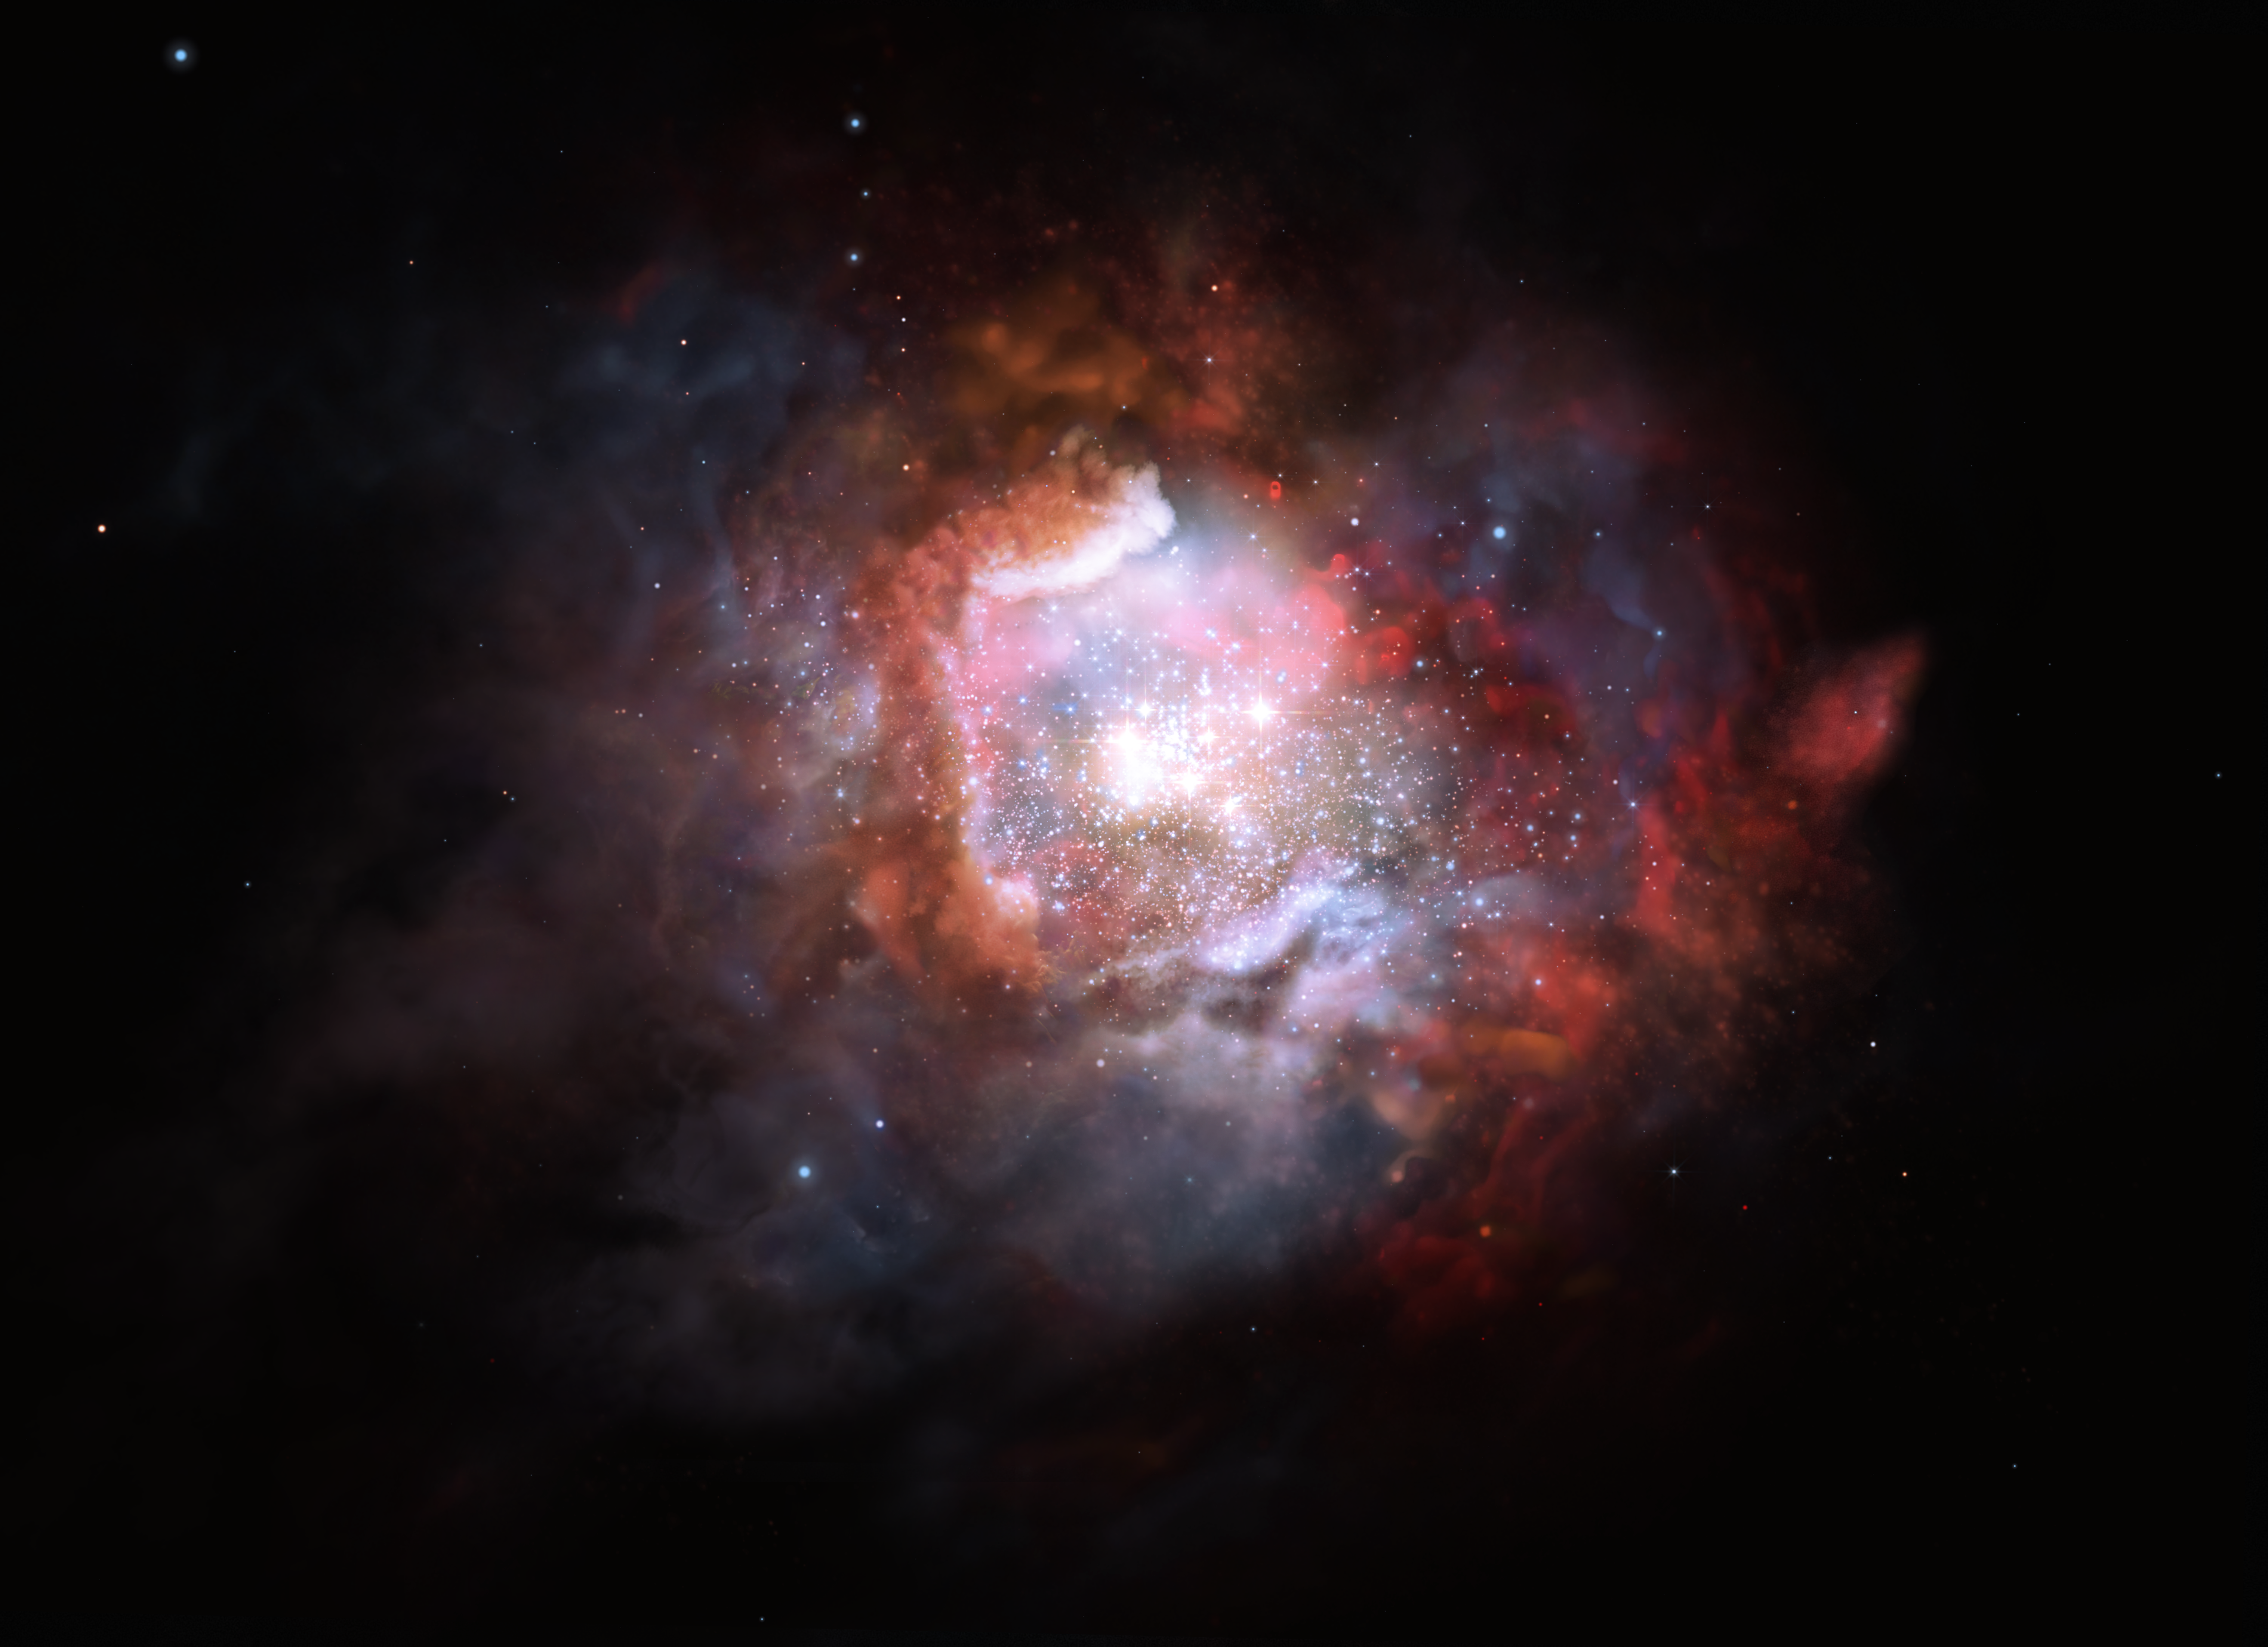

Artist’s impression of a starburst galaxy

This kind of galaxy is typically forming stars at such a high rate that astronomers often refer to them as “starbursts”. They can form up to 1000 times more stars per year, compared to the Milky Way. Thanks to the unique capabilities of ALMA, astronomers have been able to measure the proportion of high-mass stars in such starburst galaxies.

Credit: ESO/M. Kornmesser